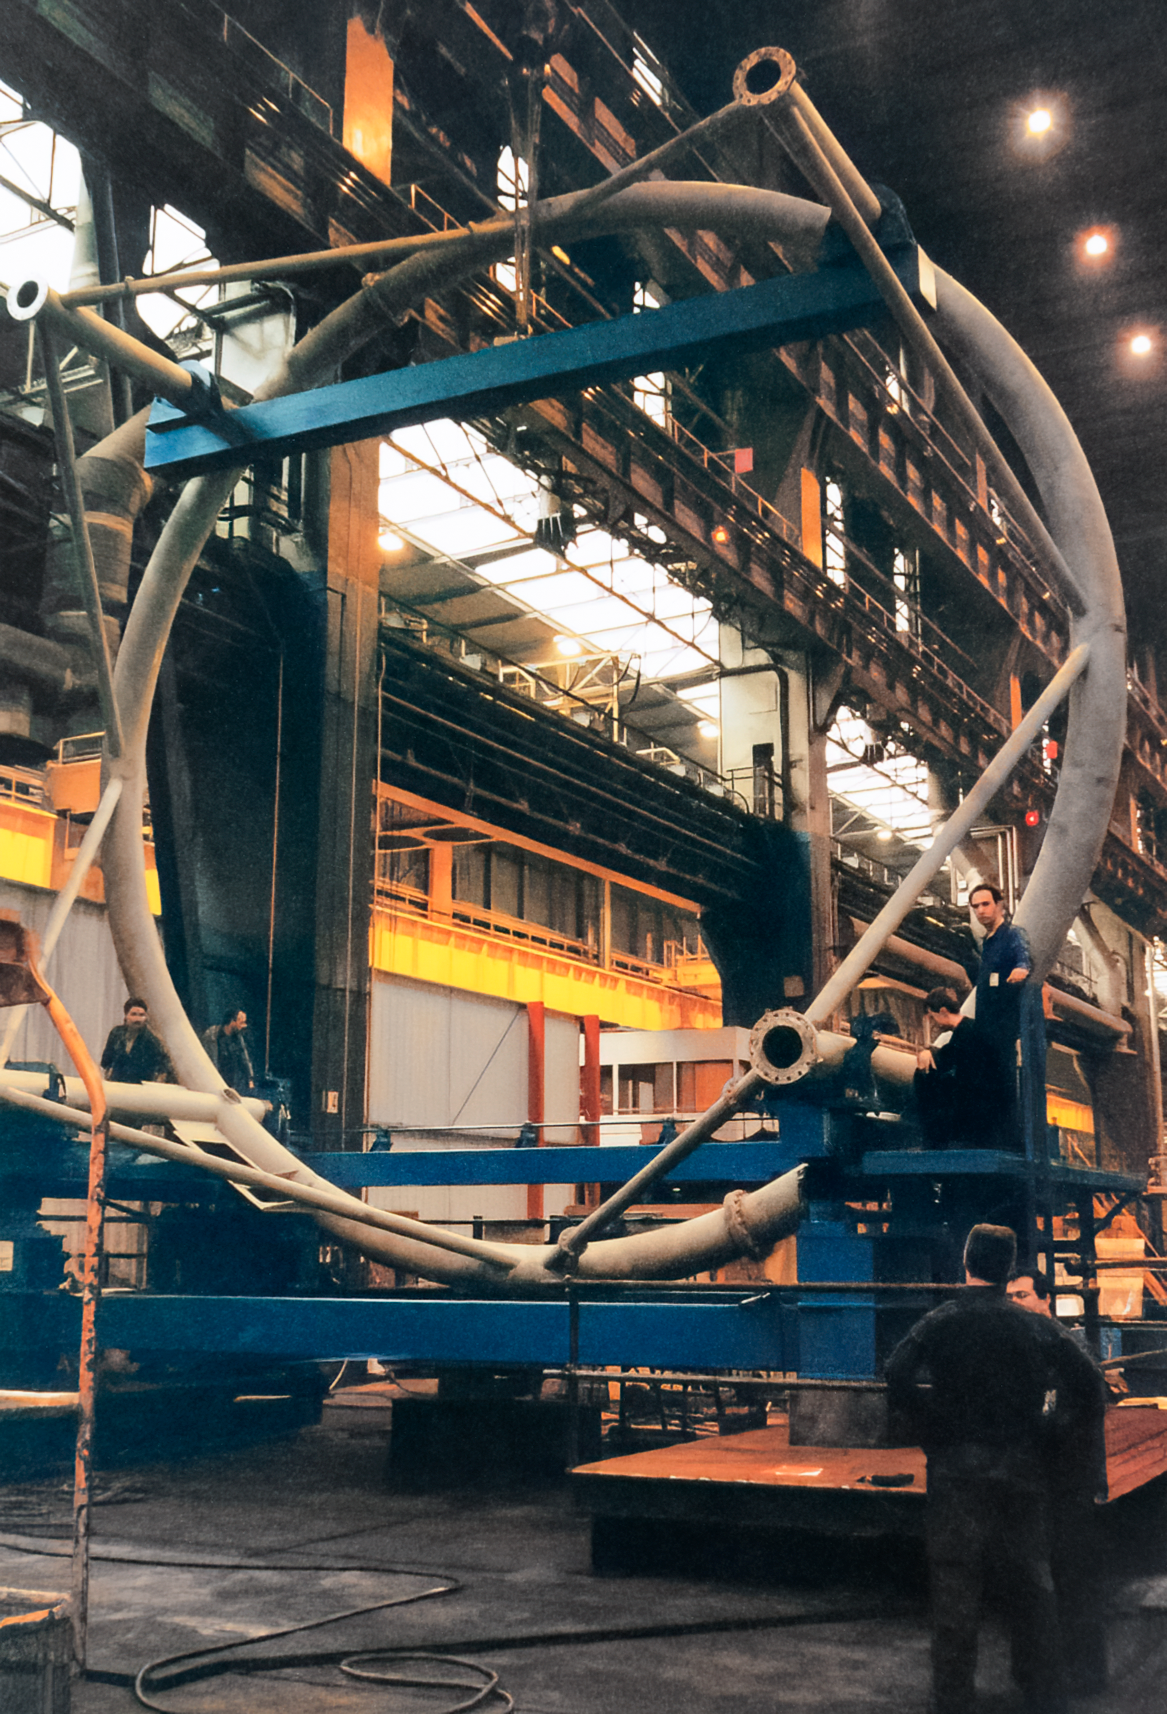

Gemini Activities

Activities related to the construction and commissioning of the twin International Gemini Observatory telescopes in 1996.

Credit: International Gemini Observatory/NOIRLab/NSF/AURA